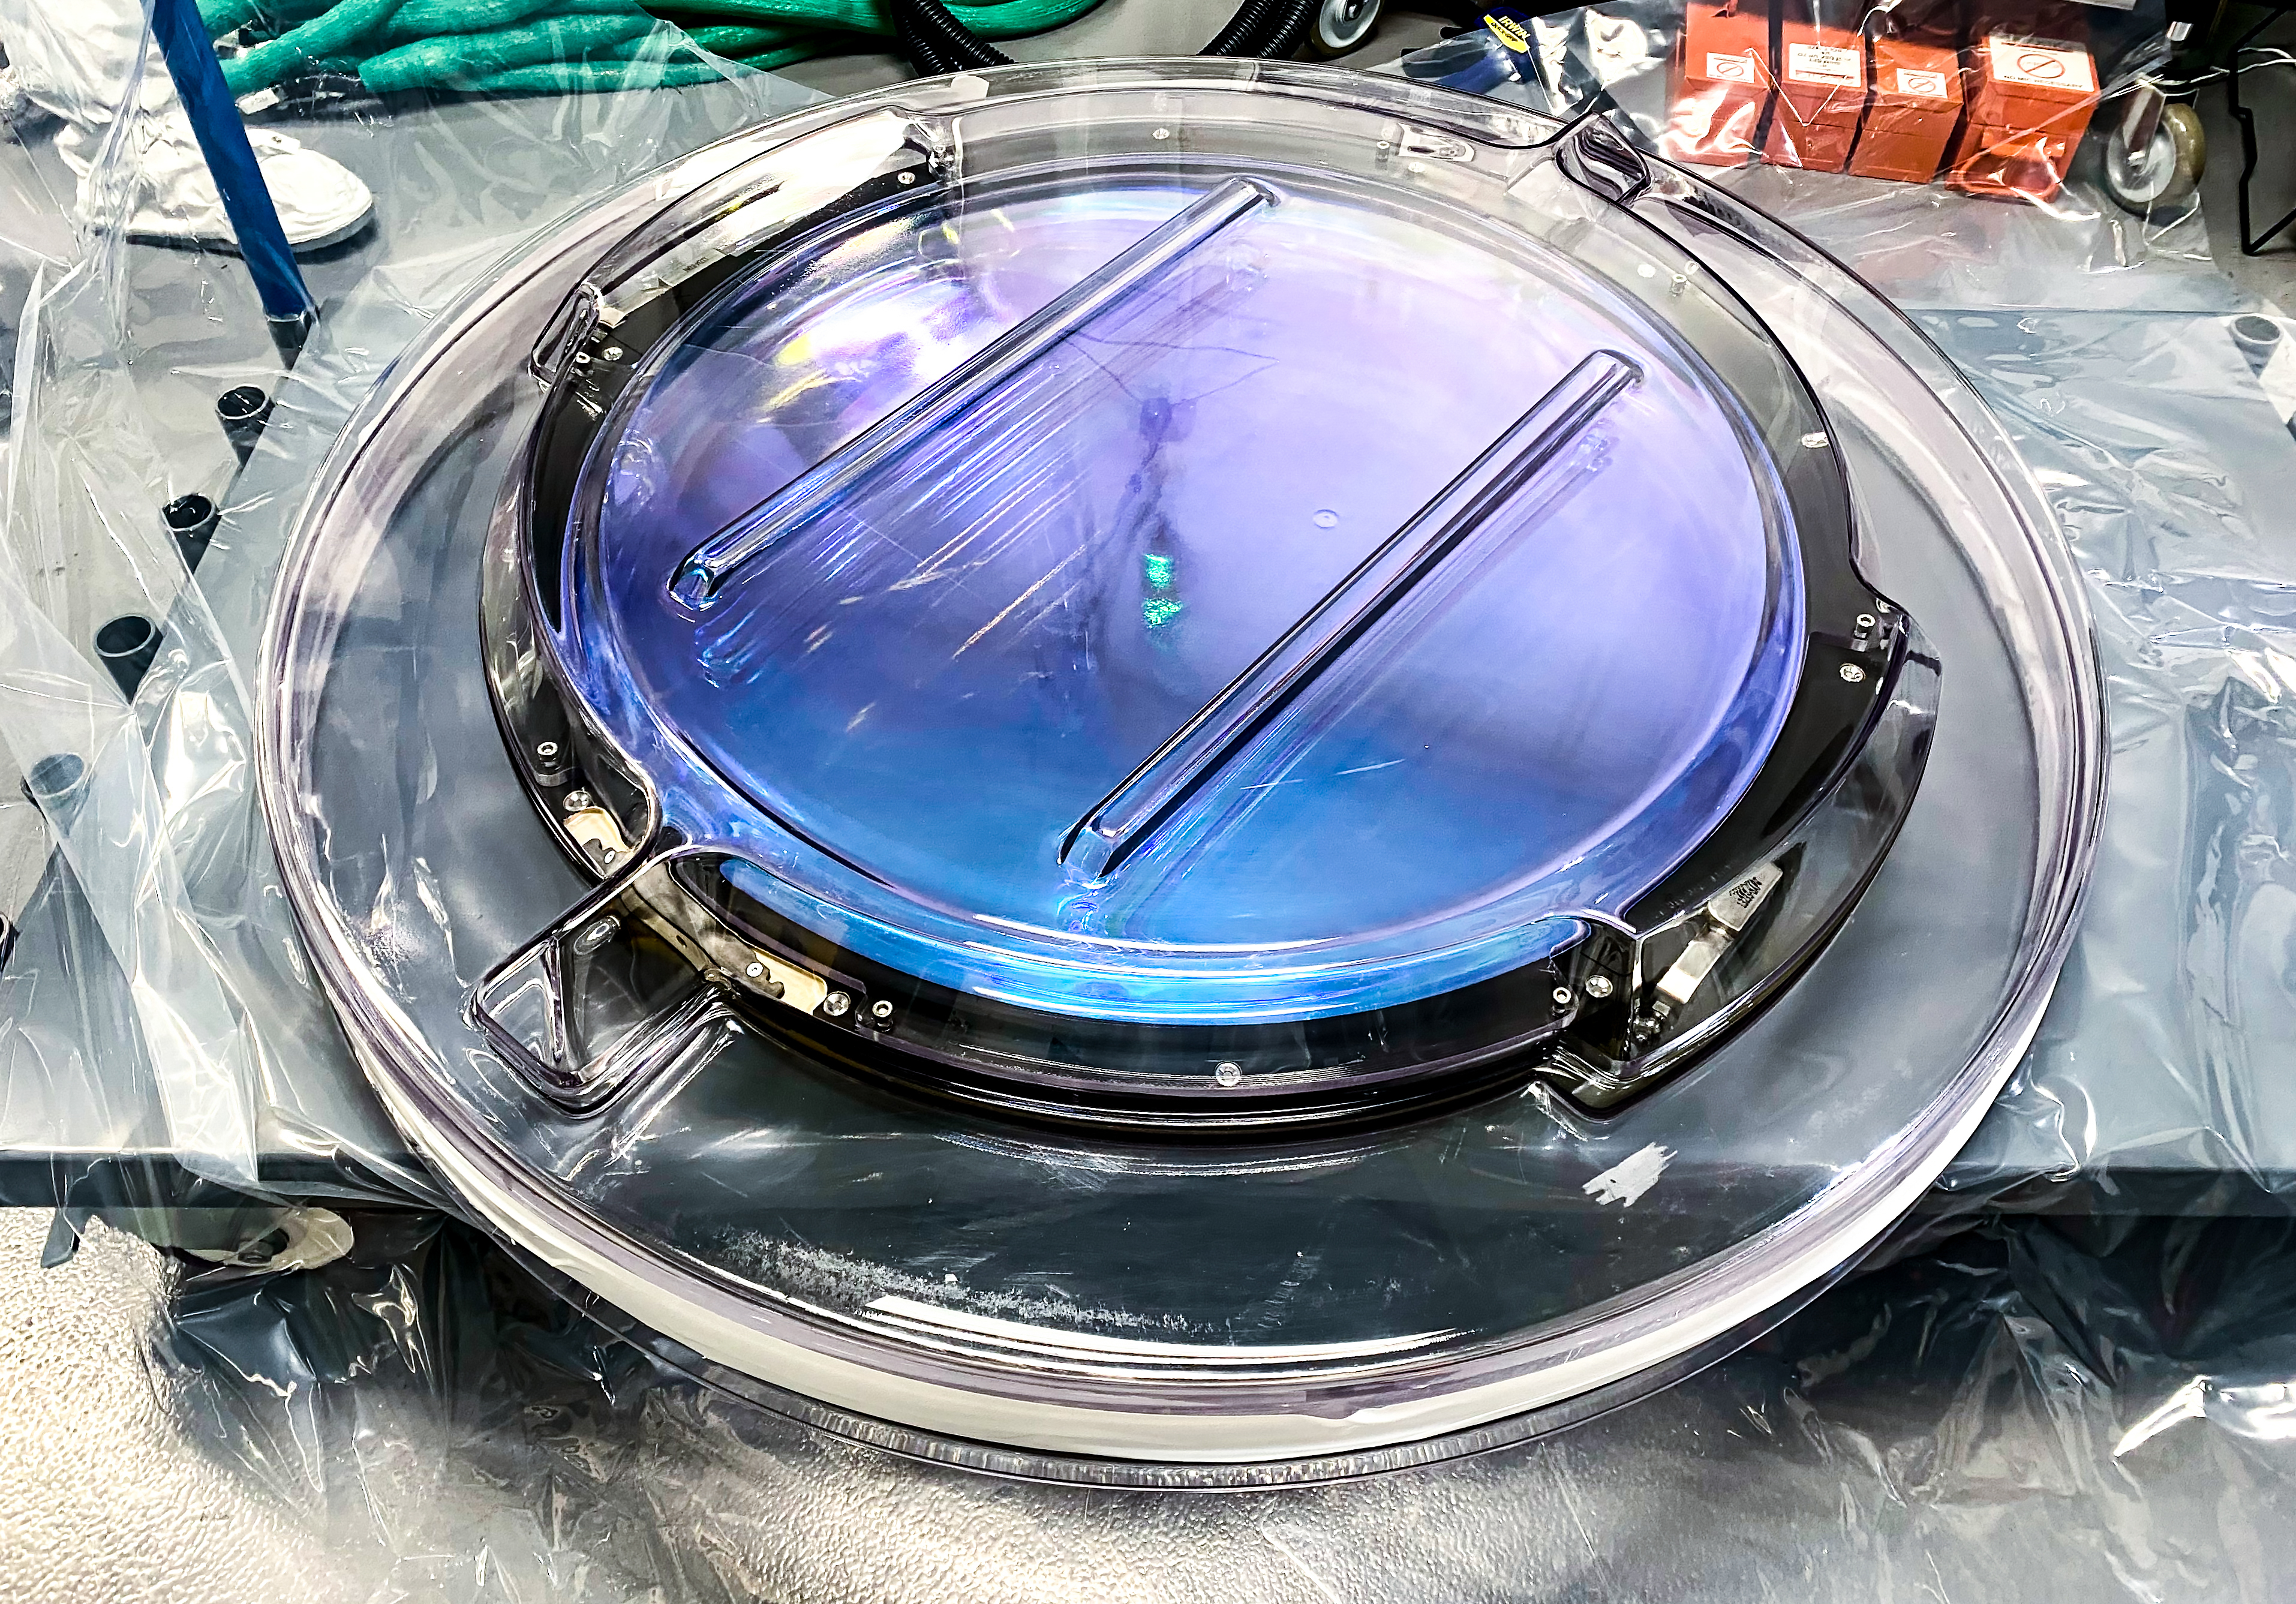

LSST R-Band Optical Filter

The LSST r-band optical filter assembly gets unwrapped in the IR-2 clean room. The filter is protected by an inner and outer clean room compatible container.

Credit: Travis Lange/SLAC National Accelerator Laboratory